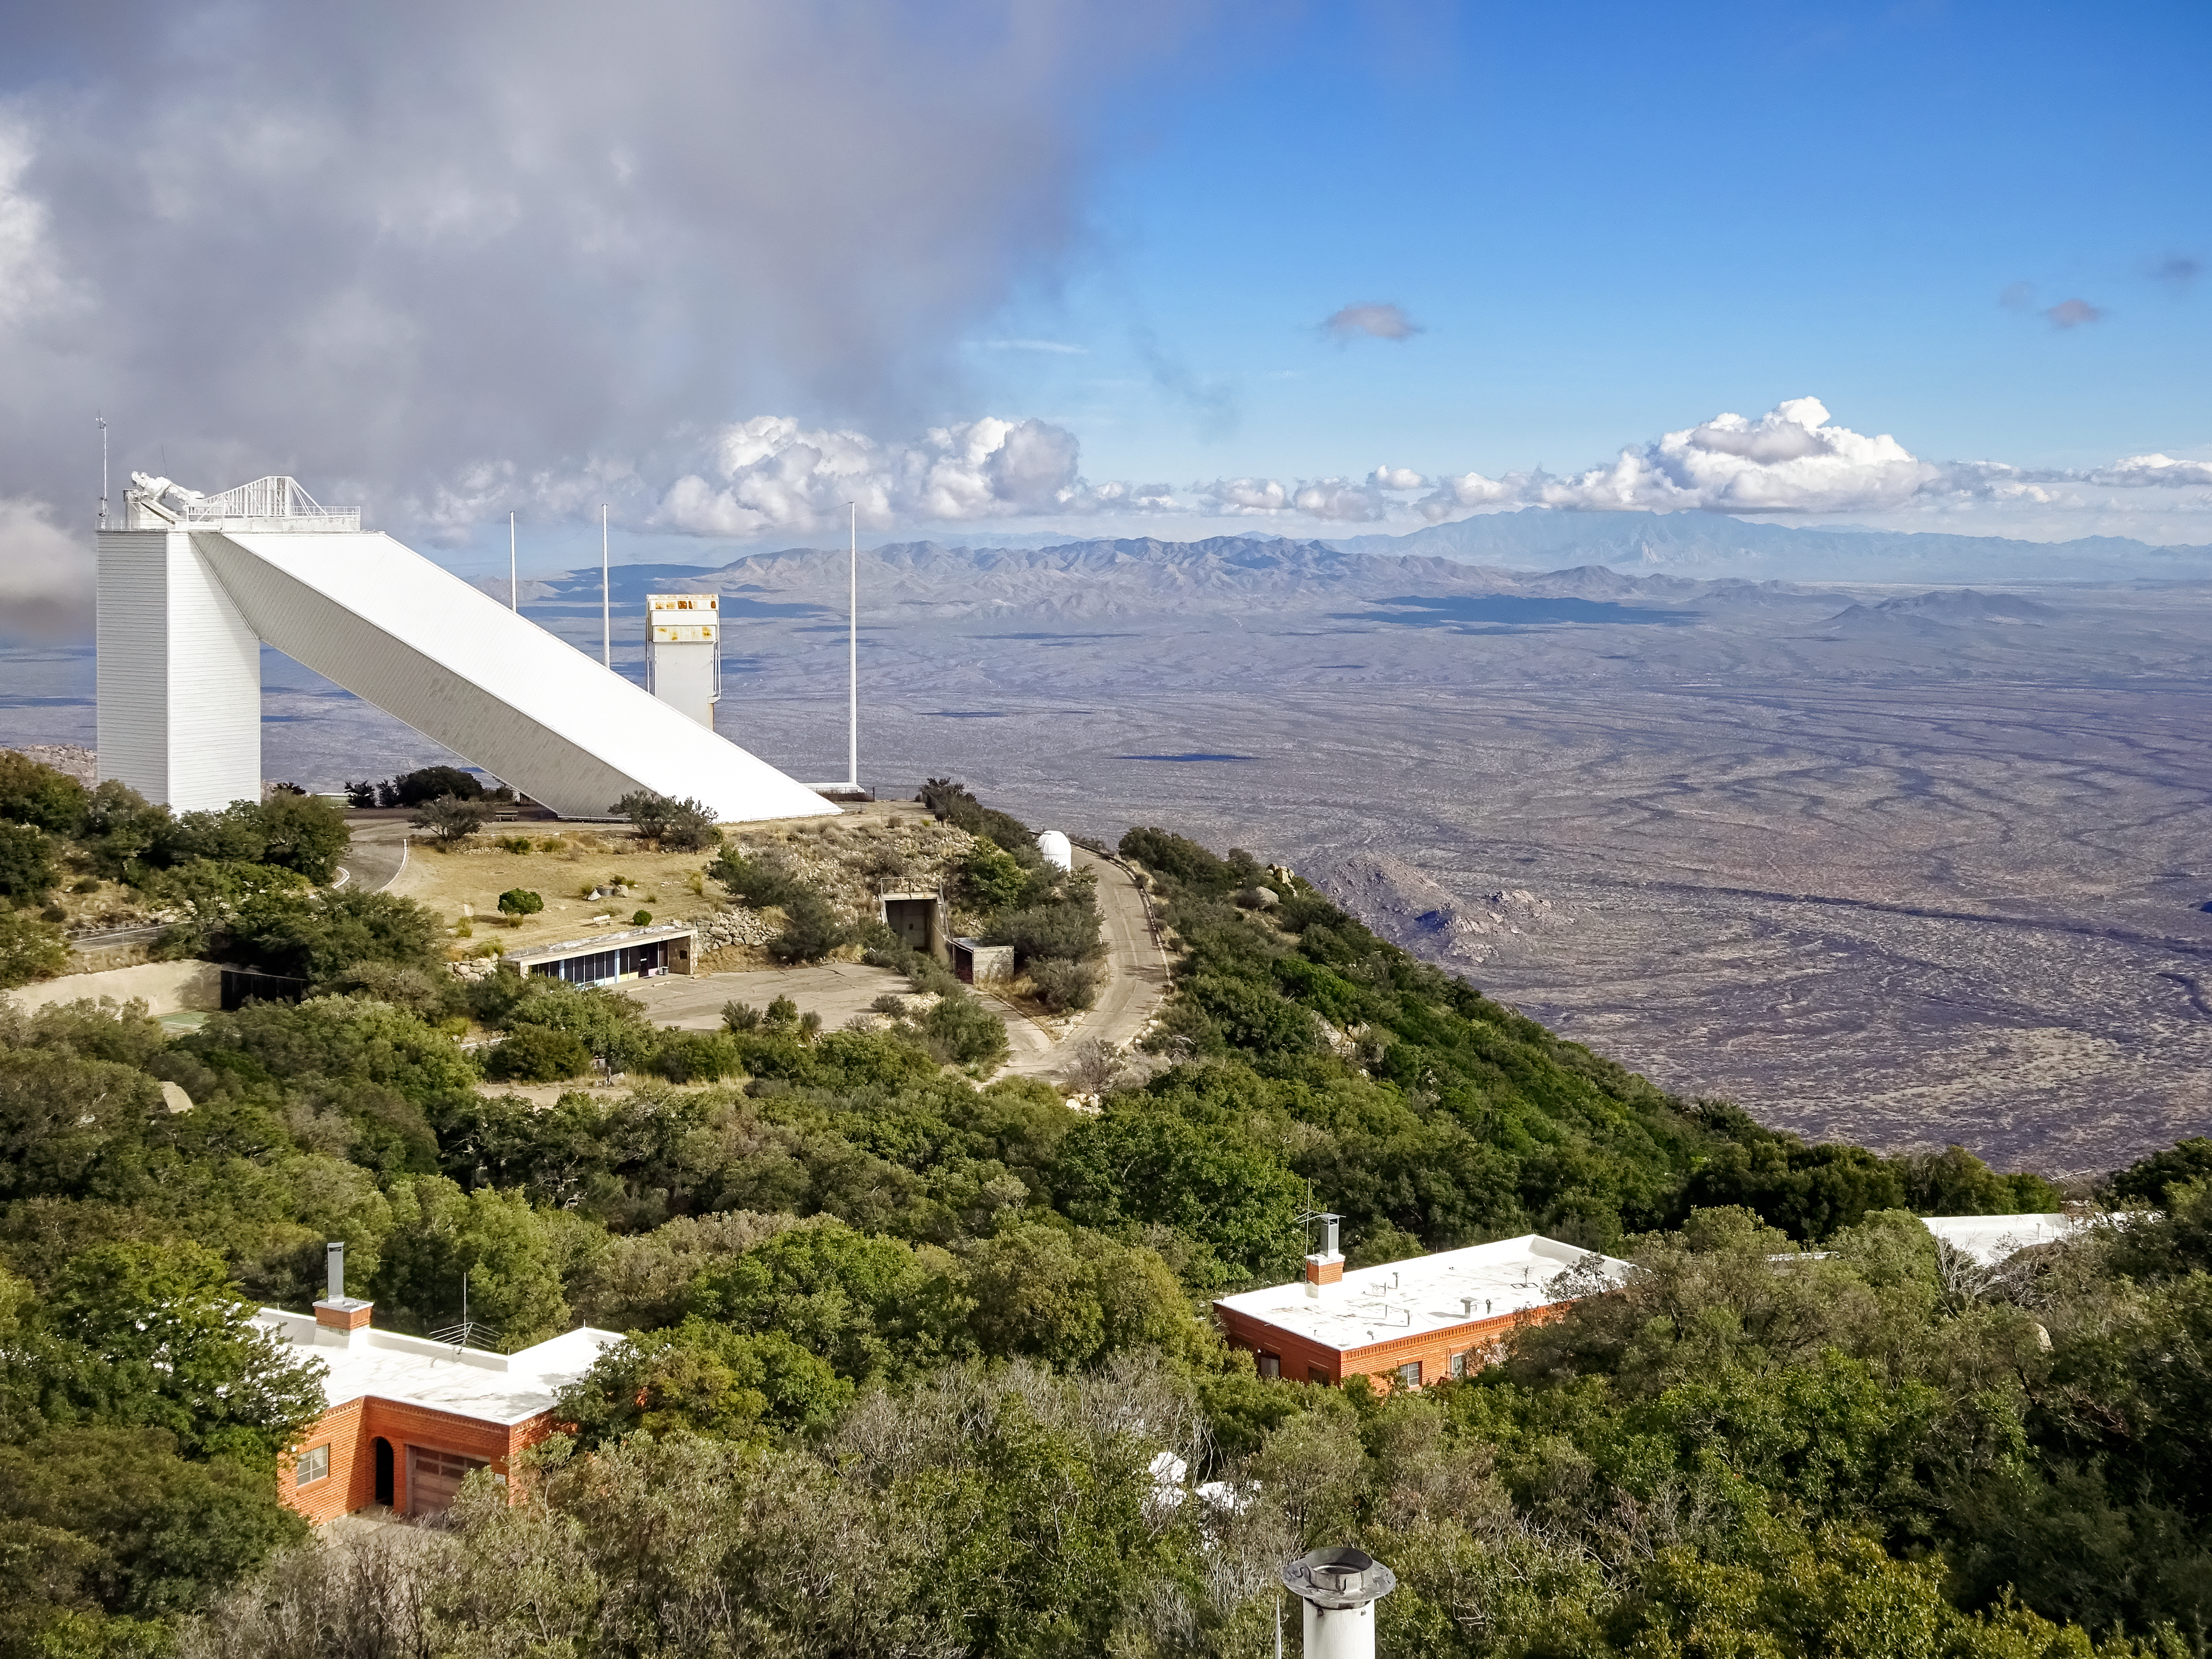

McMath-Pierce Solar Telescope

The McMath-Pierce Solar Telescope, located at the Kitt Peak National Observatory, is shown here amidst a cloudy backdrop looking to the northeast, with the Santa Catalina mountains in the background.

Credit: NOIRLab/AURA/NSF/B. Buckingham